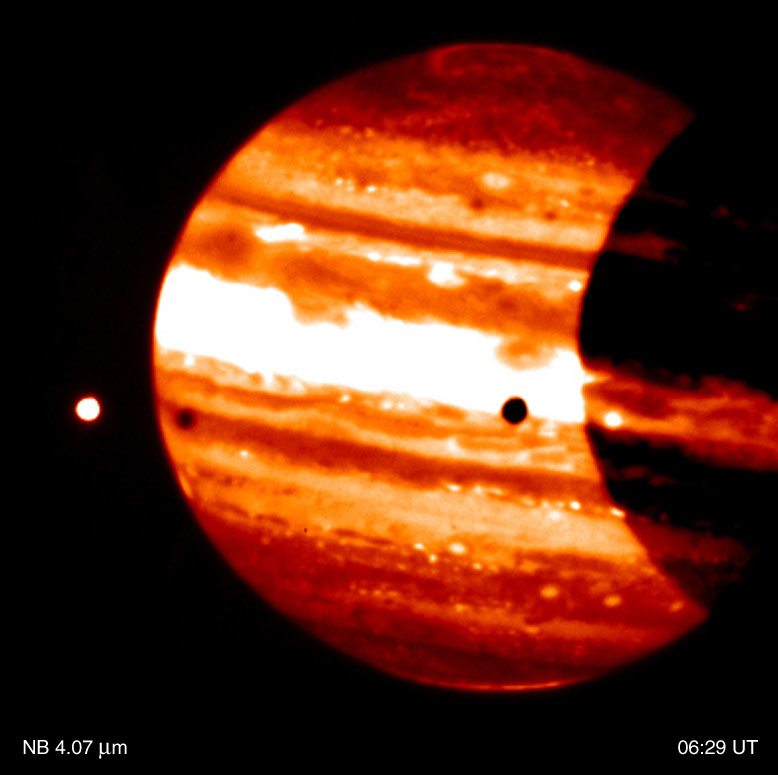

Jupiter and Io

This is a thermal-infrared image of Jupiter, obtained by the ISAAC multi-mode instrument at the 8.2-m VLT ANTU telescope on Paranal on November 14, 2000; the Universal Time (UT) of exposure is indicated. It is part of a series of images showing the dramatically different appearance of Jupiter''s disk and the aurorae when viewed through different thermal-IR imaging filters. Note also the motion of the moon Io (left). The contrast has been enhanced to better show the faint details in the aurorae.

Technical information: This image is based on on-target exposures lasting a total of 30 sec (L-band), 44 sec (4.07 µm), 58 sec (3.28 µm) and 58 sec (3.21 µm), respectively. The real observing time is twice as much, with half of the time spent in the off-target chop position. The fields shown measure 72 x 72 arcsec 2 ; 1 pixel = 0.07 arcsec. North is up and East is left.

Credit: ESO